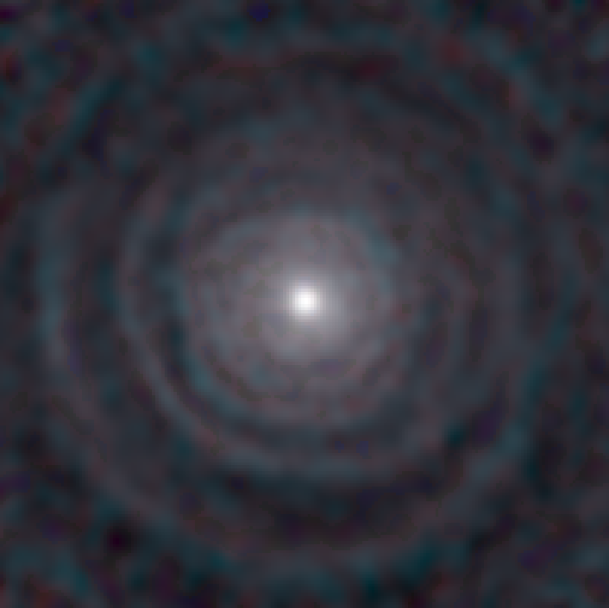

Stellar Winds- IRC10011 D=740 au

Astronomers used the Atacama Large Millimeter/submillimeter Array (ALMA) to observe a set of stellar winds around aging stars and present an explanation for the mesmerizing shapes of planetary nebulae. Contrary to common consensus, the team found that stellar winds are not spherical but have a form similar to that of planetary nebulae. The team concludes that interaction with an accompanying star or exoplanet shapes both the stellar winds and planetary nebulae. The findings were published in Science.

Credit: ALMA (ESO/NAOJ/NRAO)